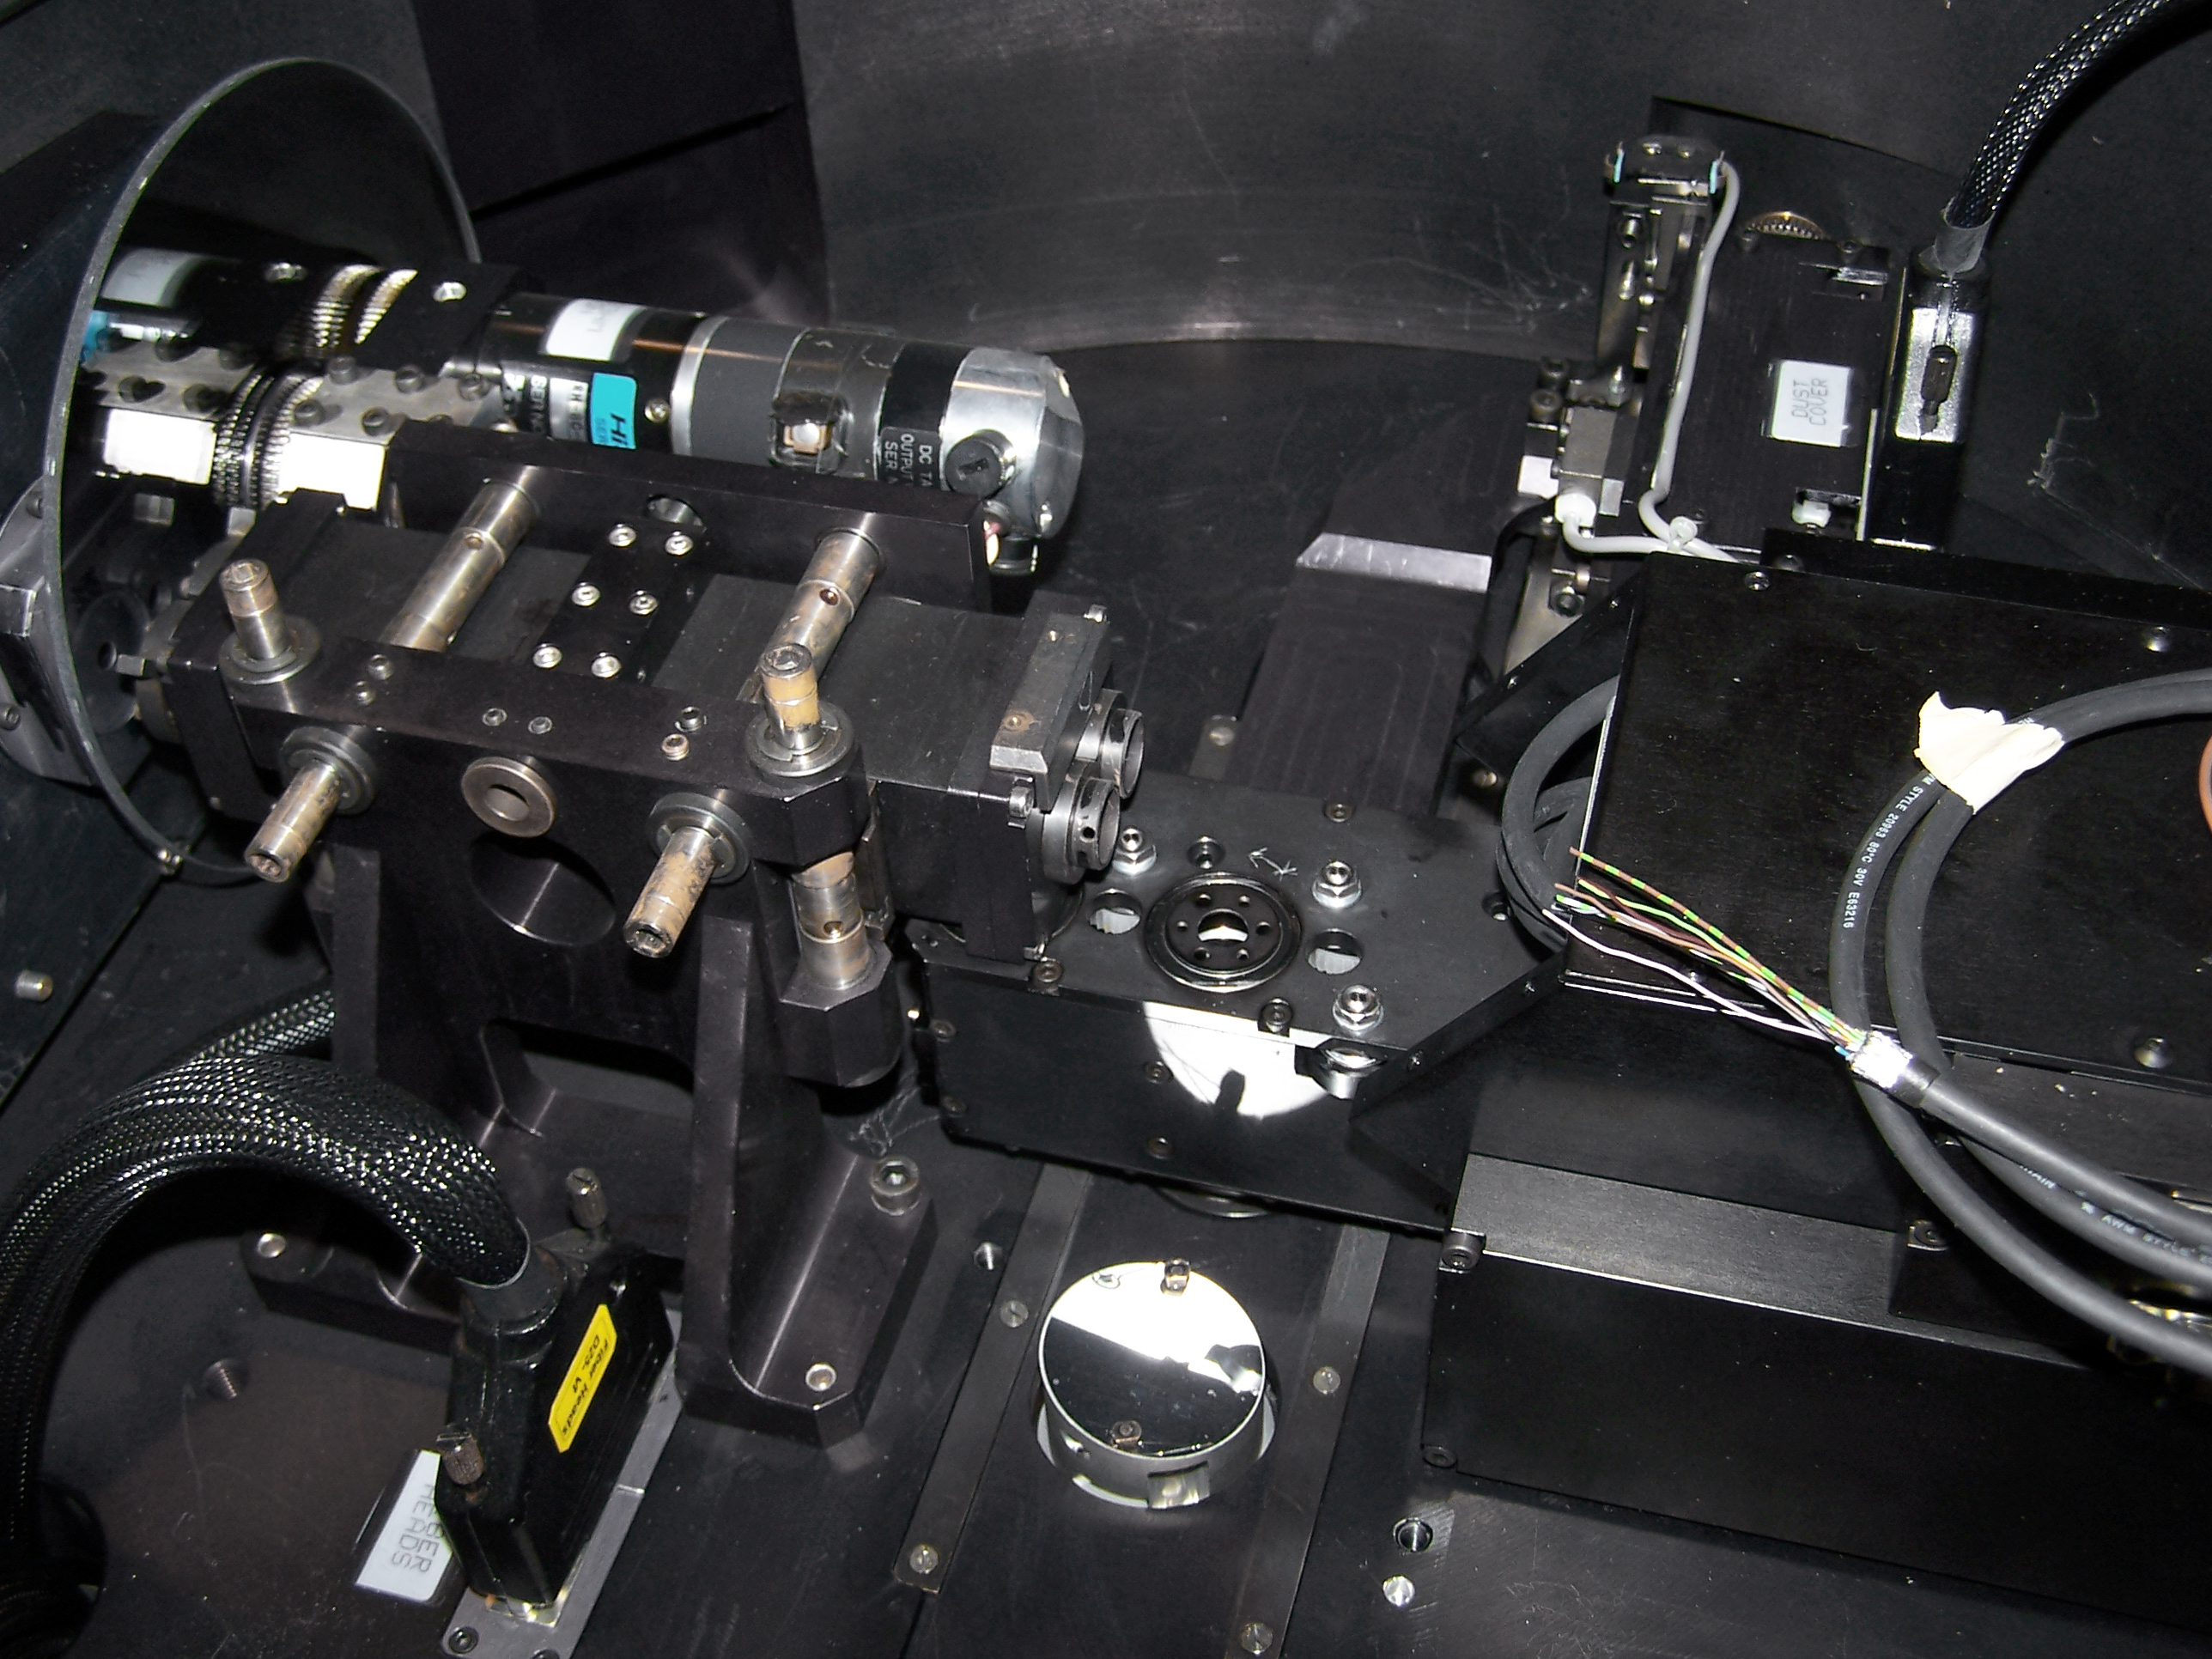

The HARPS polarimeter

The very successful HARPS spectrograph, attached to ESO’s 3.6-metre telescope at La Silla, Chile, has been enhanced with a new capability: the most precise polarimeter in the world. Polarisation describes the preferential plane in which light vibrates upon propagation and is measured with a polarimeter. The first observations with the HARPS polarimeter show that this new instrument already exceeds expectations. It can detect the polarisation of light, at a level as small as 1 part in 100 000, without any disturbances from the Earth’s atmosphere and the instrument itself. Together with the unprecedented stability of the spectrograph, this renders the HARPS polarimeter the most precise of its kind. Furthermore, it is the only polarimeter of its kind in the southern hemisphere.

Credit: ESO/F. Snik